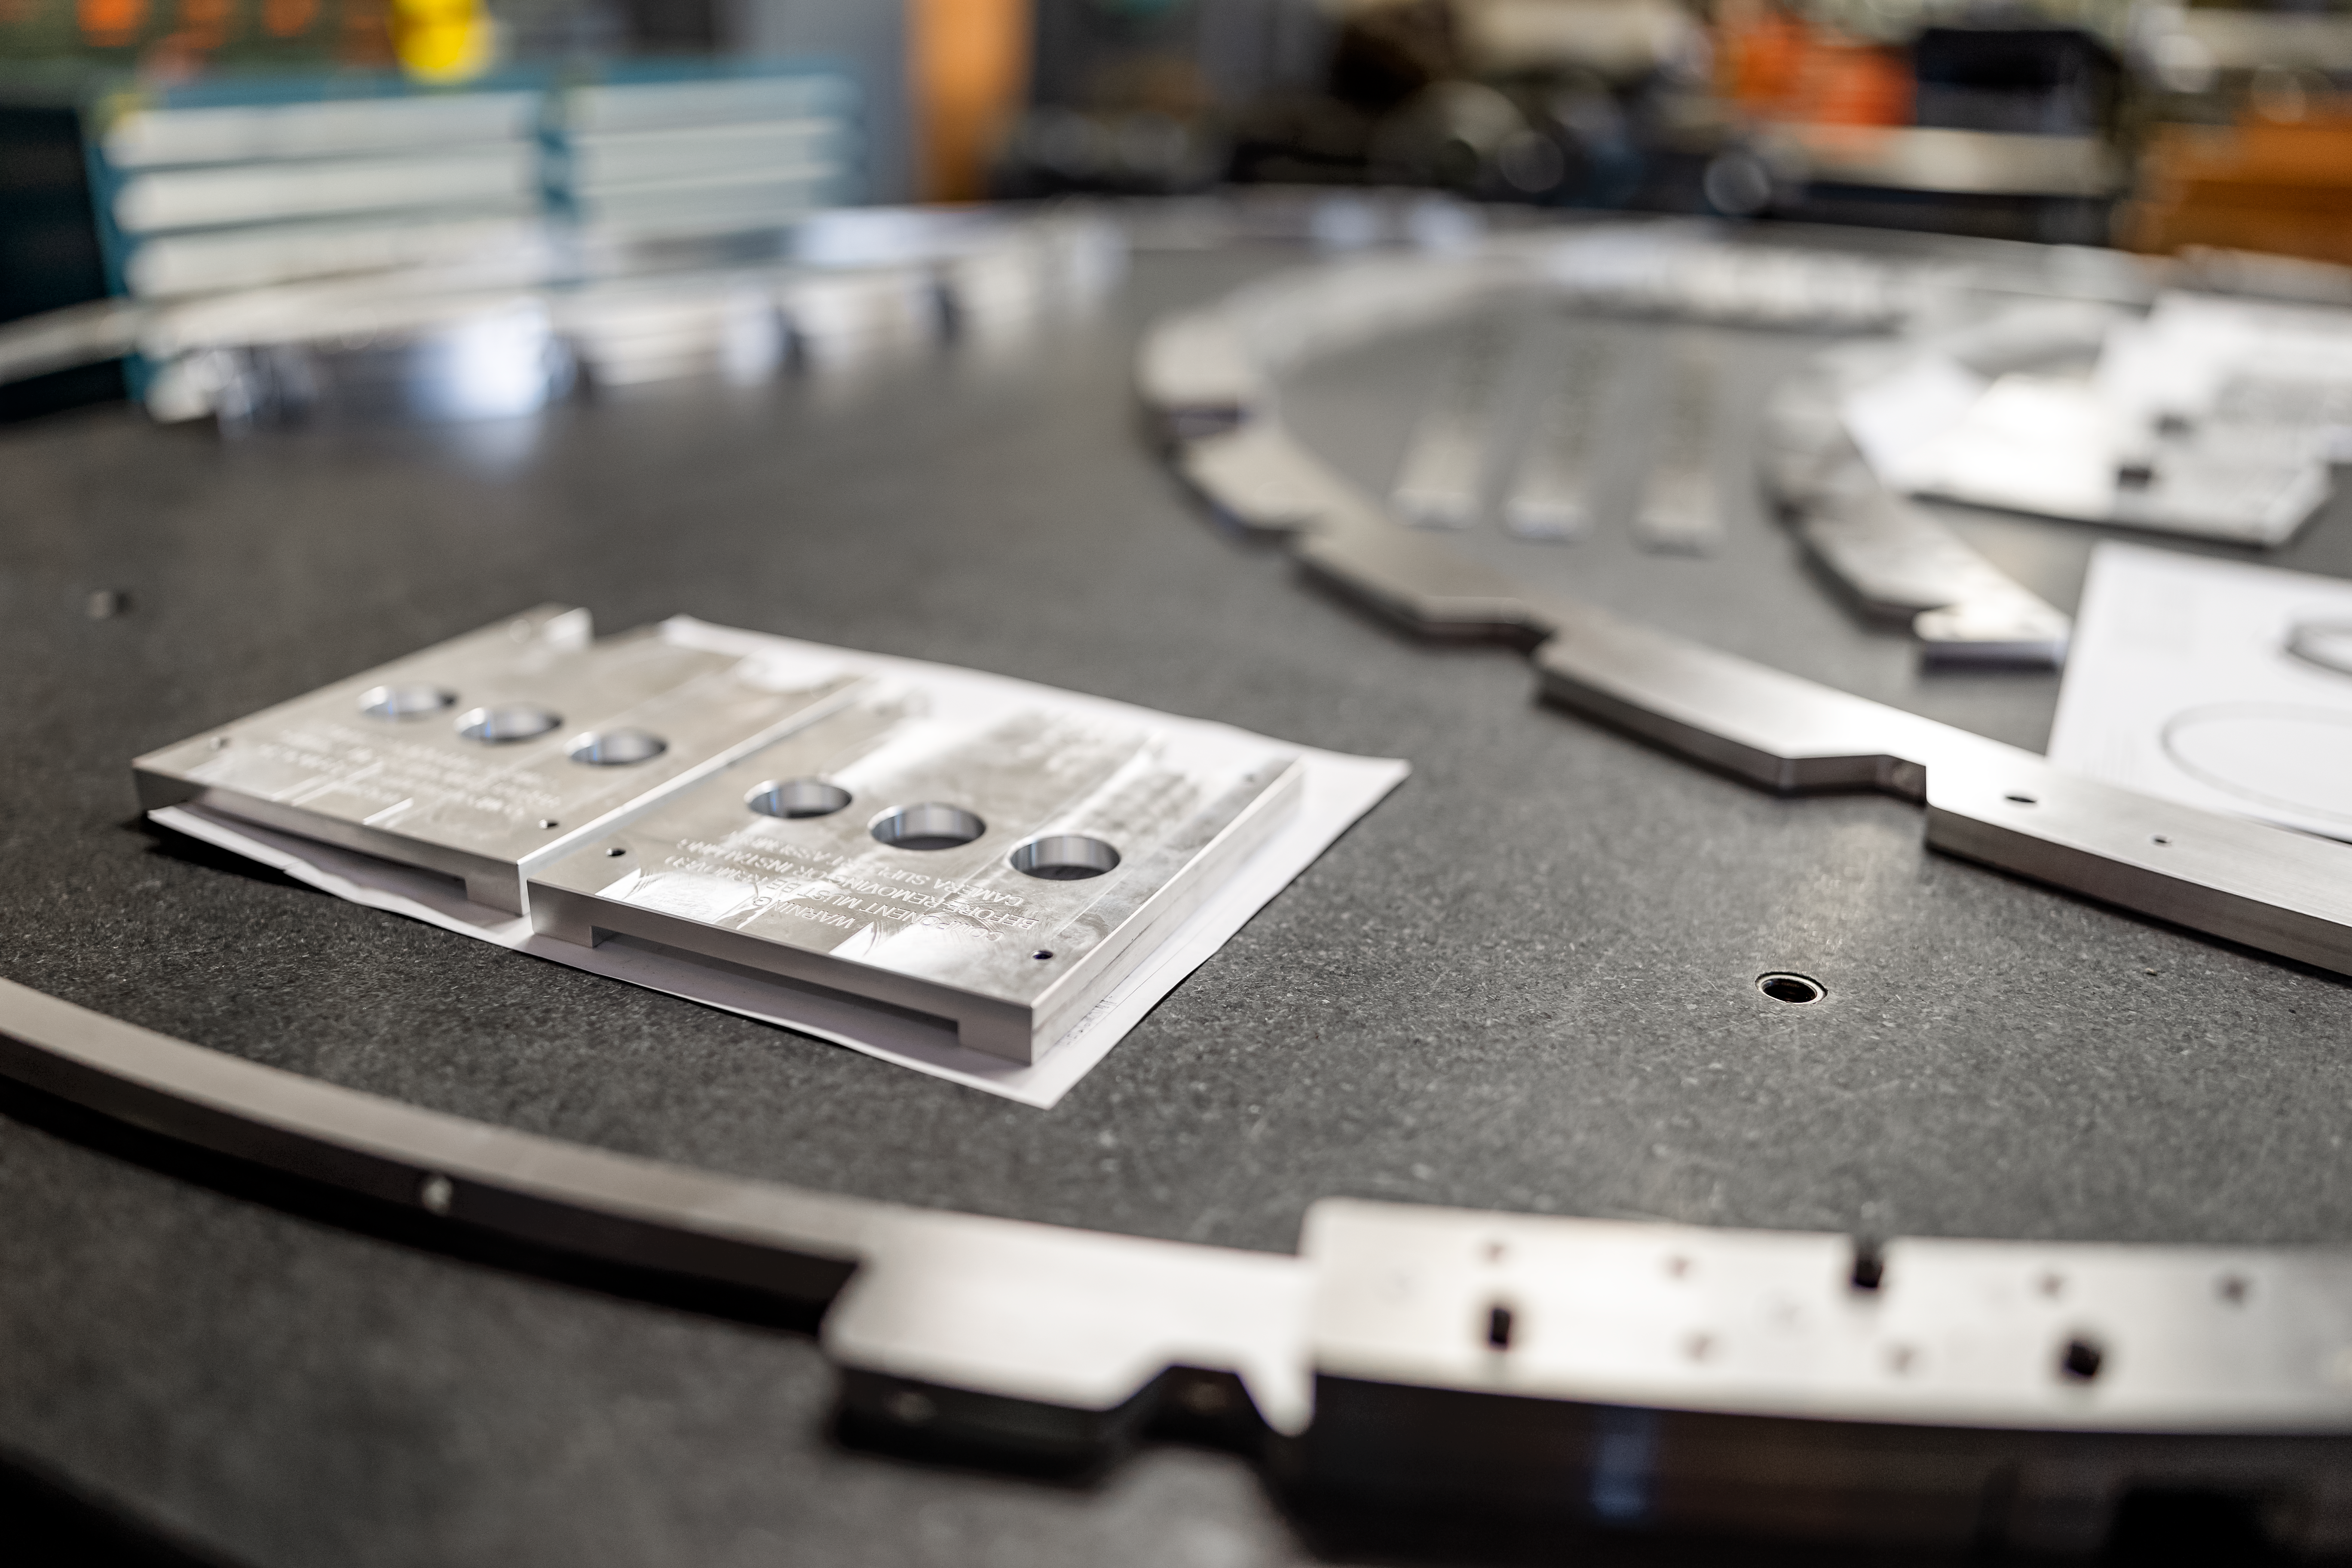

Granite Inspection Table

The granite inspection table at the NOIRLab Headquarters machine shop in Tucson, Arizona.

Credit: NOIRLab/NSF/AURA/T. Slovinský